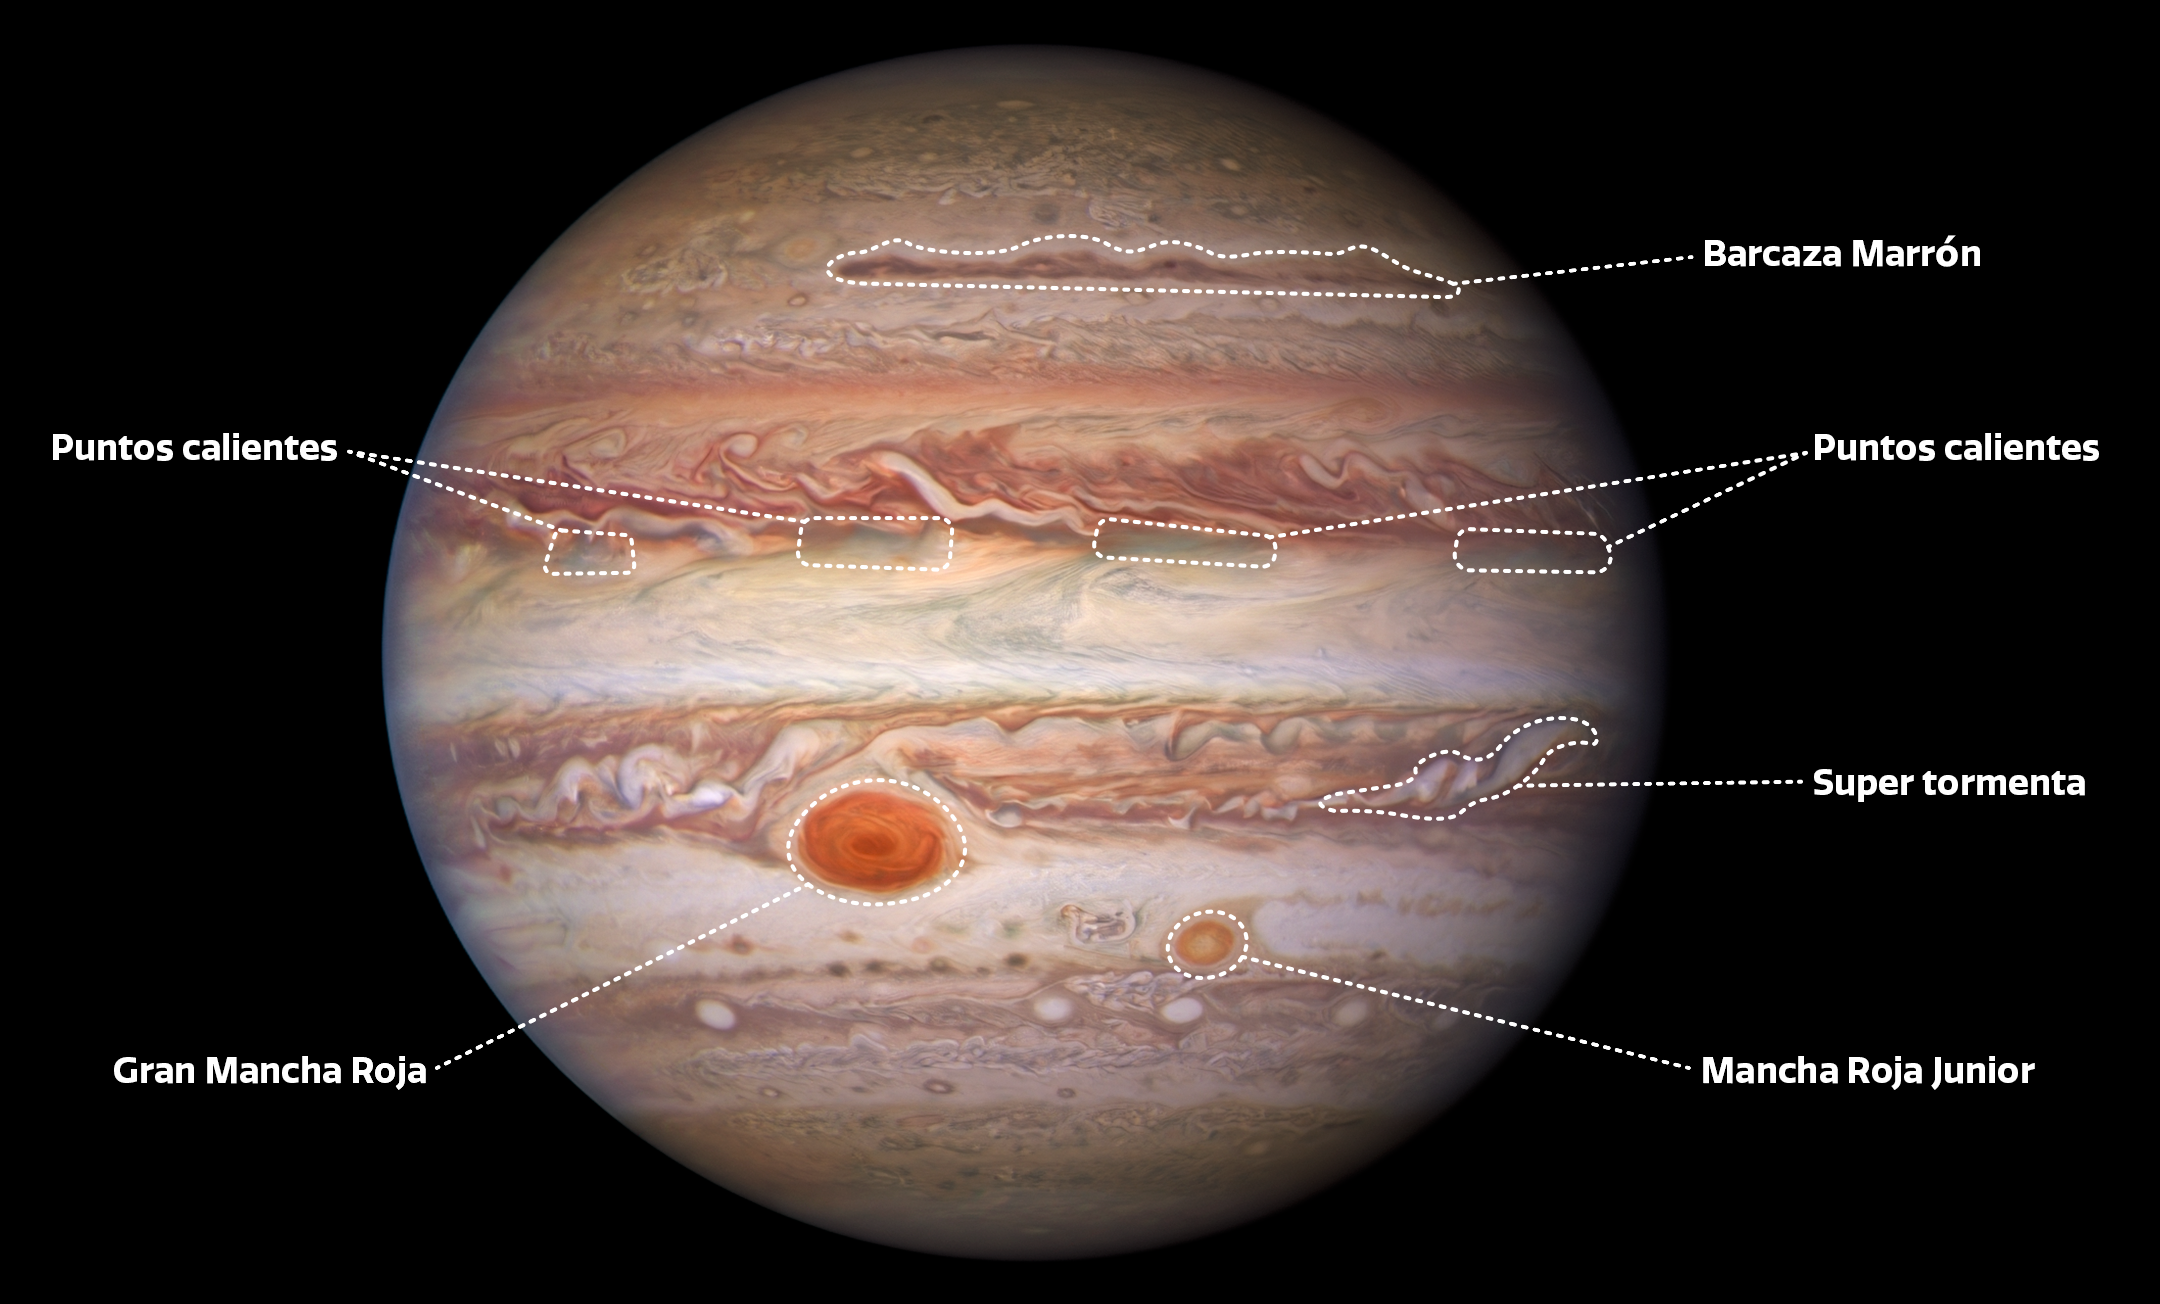

Labeled Image of Jupiter (Spanish)

Labels added to this visible-light Hubble Space Telescope image of Jupiter point out several atmospheric features on the planet, including a ‘brown barge’, four hot spots (which appear bright in the infrared image from Gemini North), a superstorm, the Great Red Spot, and Red Spot Jr. (also known as Oval BA).

Credit: NASA/ESA/NOIRLab/NSF/AURA/M.H. Wong and I. de Pater (UC Berkeley) et al.